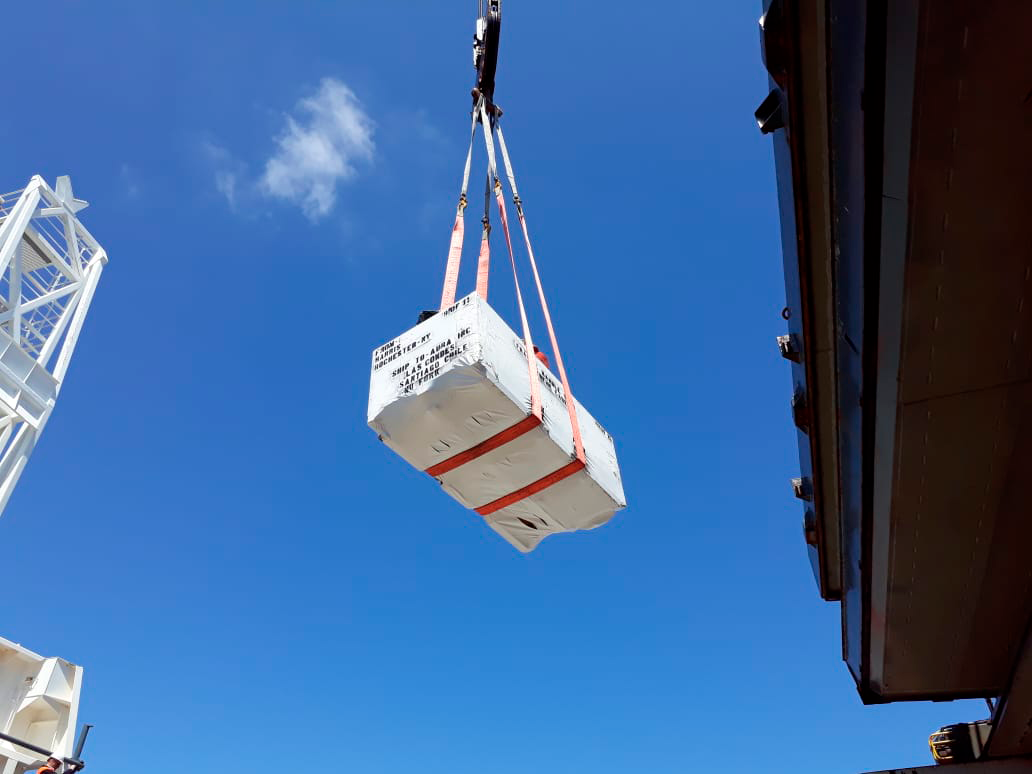

M2 Arrives in Chile

On December 7, 2018, the vessel carrying the LSST Secondary Mirror (M2) arrived at the Port of Coquimbo in Chile, and M2 was safely offloaded.

Credit: Rubin Observatory/NSF/AURA